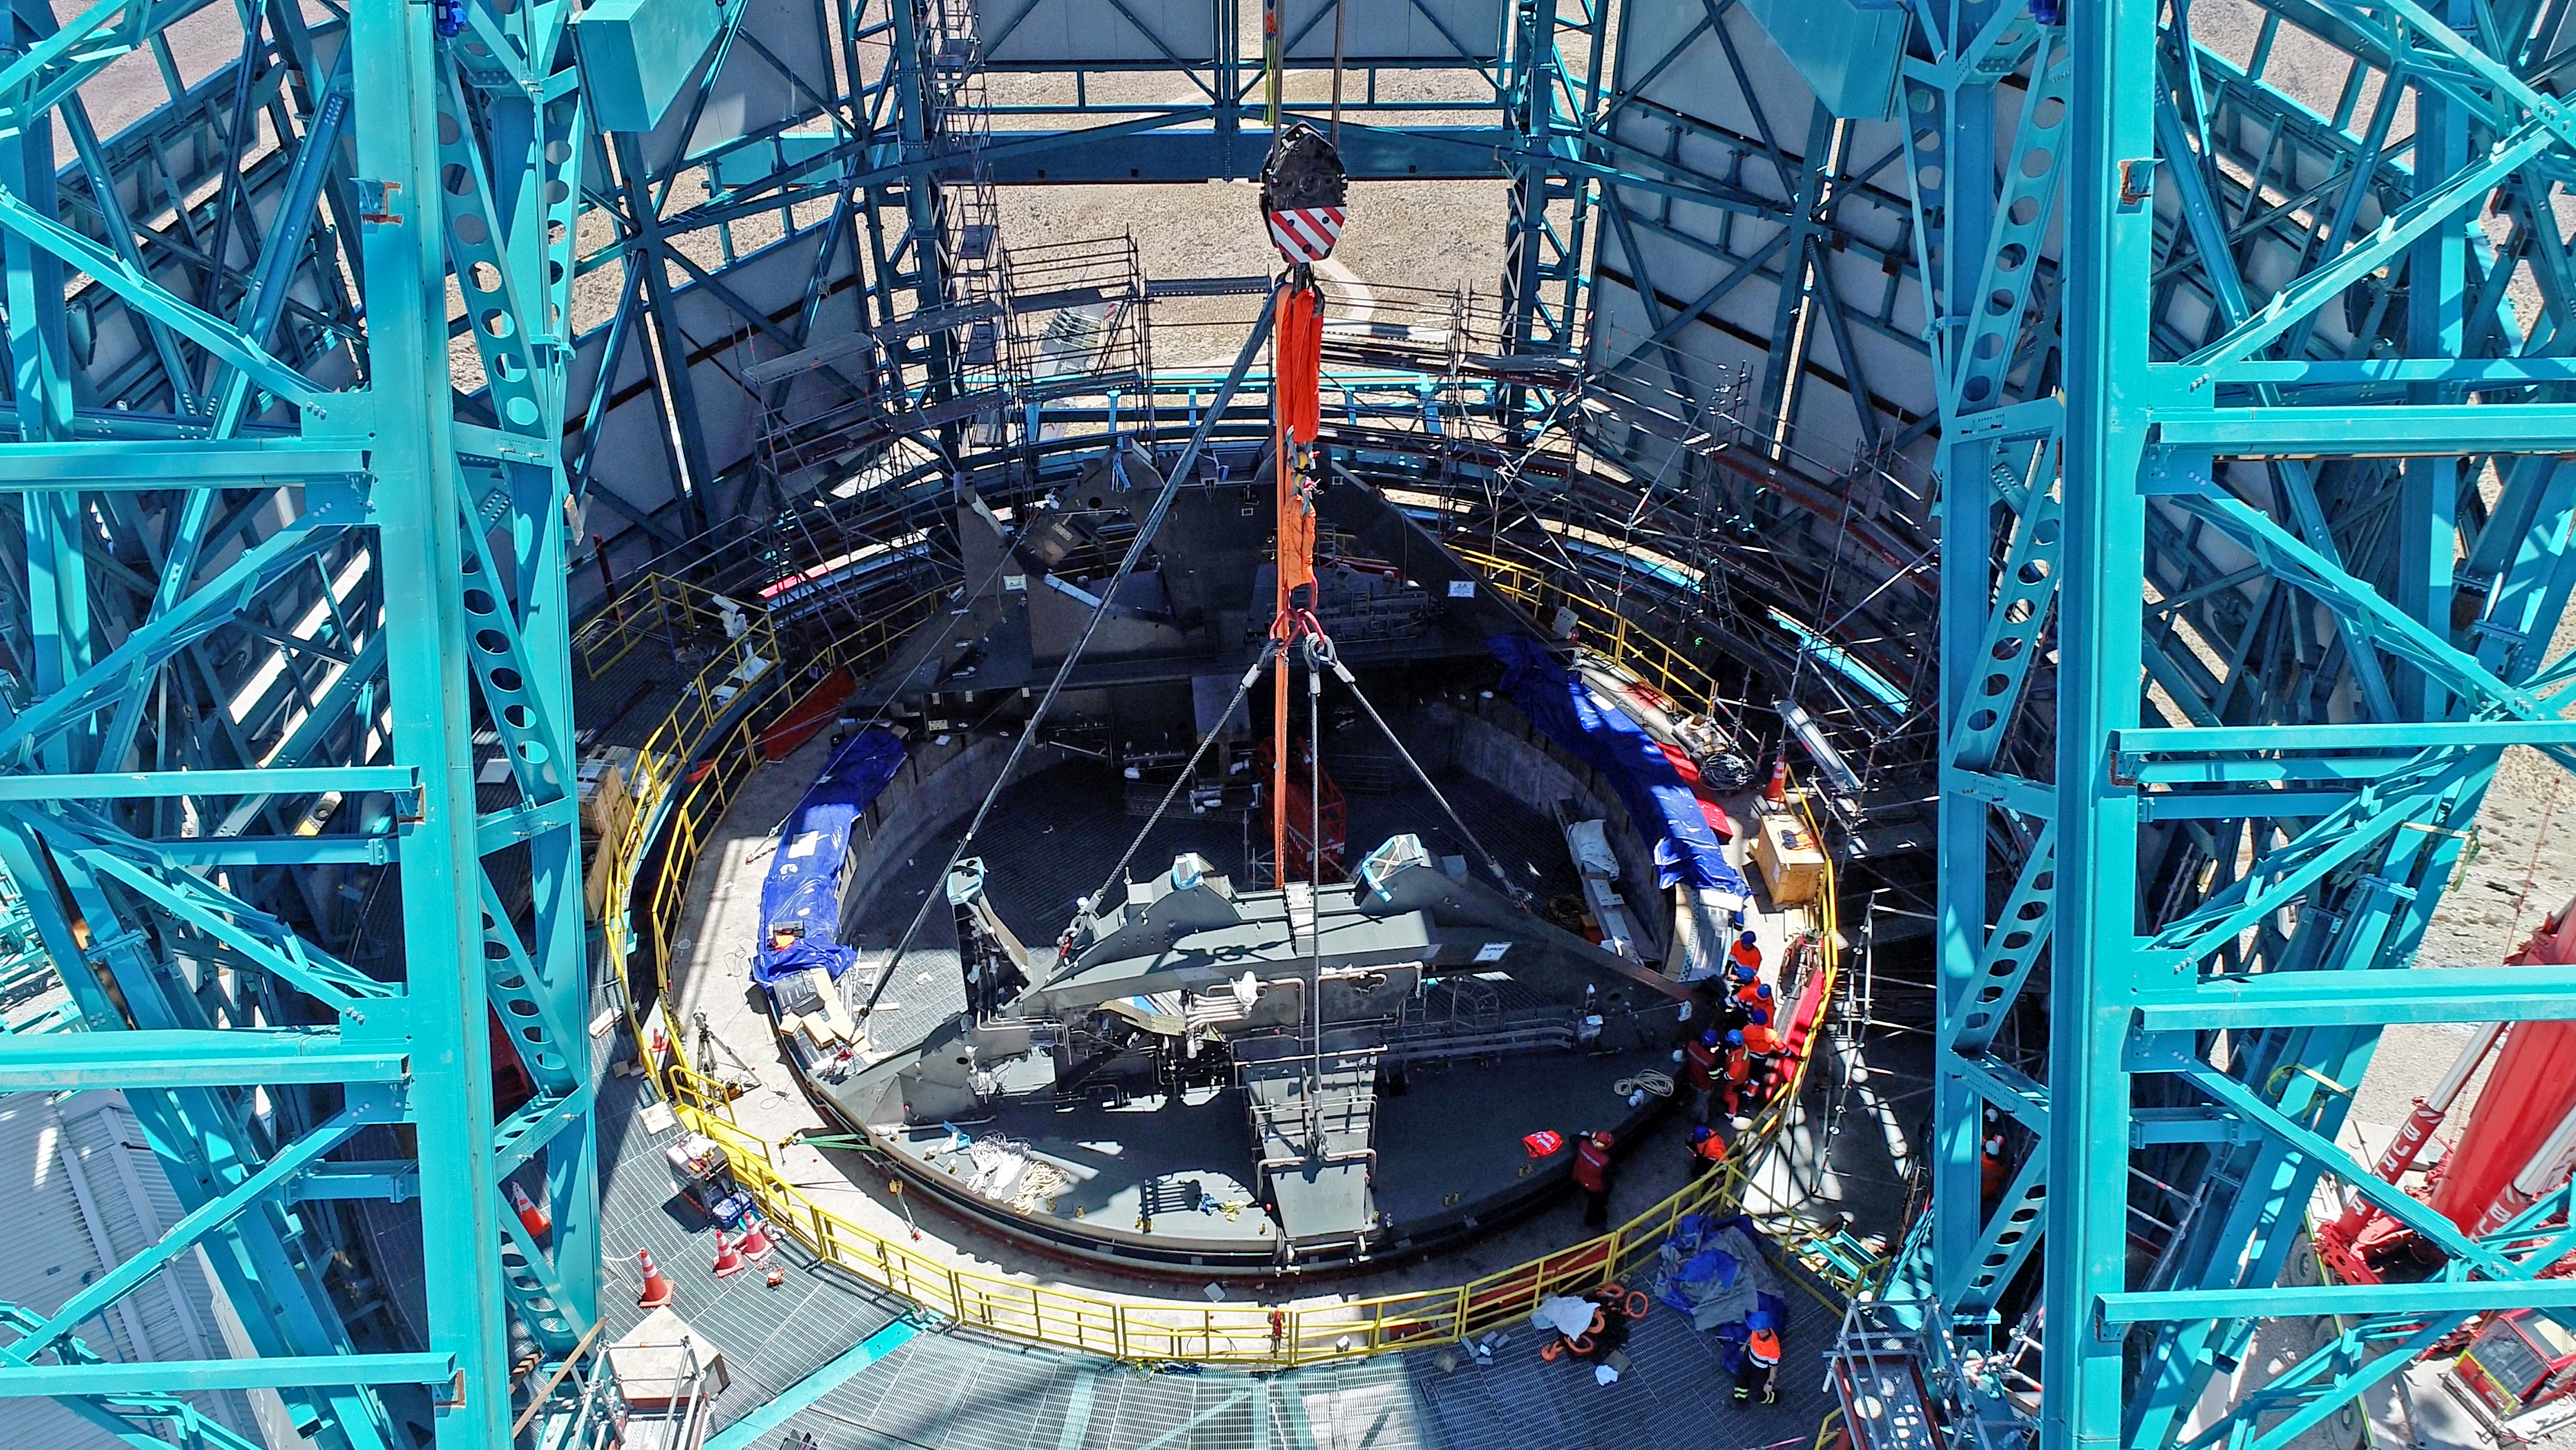

TMA Support installation

On February 3rd, 2020, the second of the two large supports for the Telescope Mount Assembly was successfully installed inside the dome using the 500-ton crane. Assembly of the TMA on the summit will continue over the next few months.

Credit: Rubin Observatory/NSF/AURA